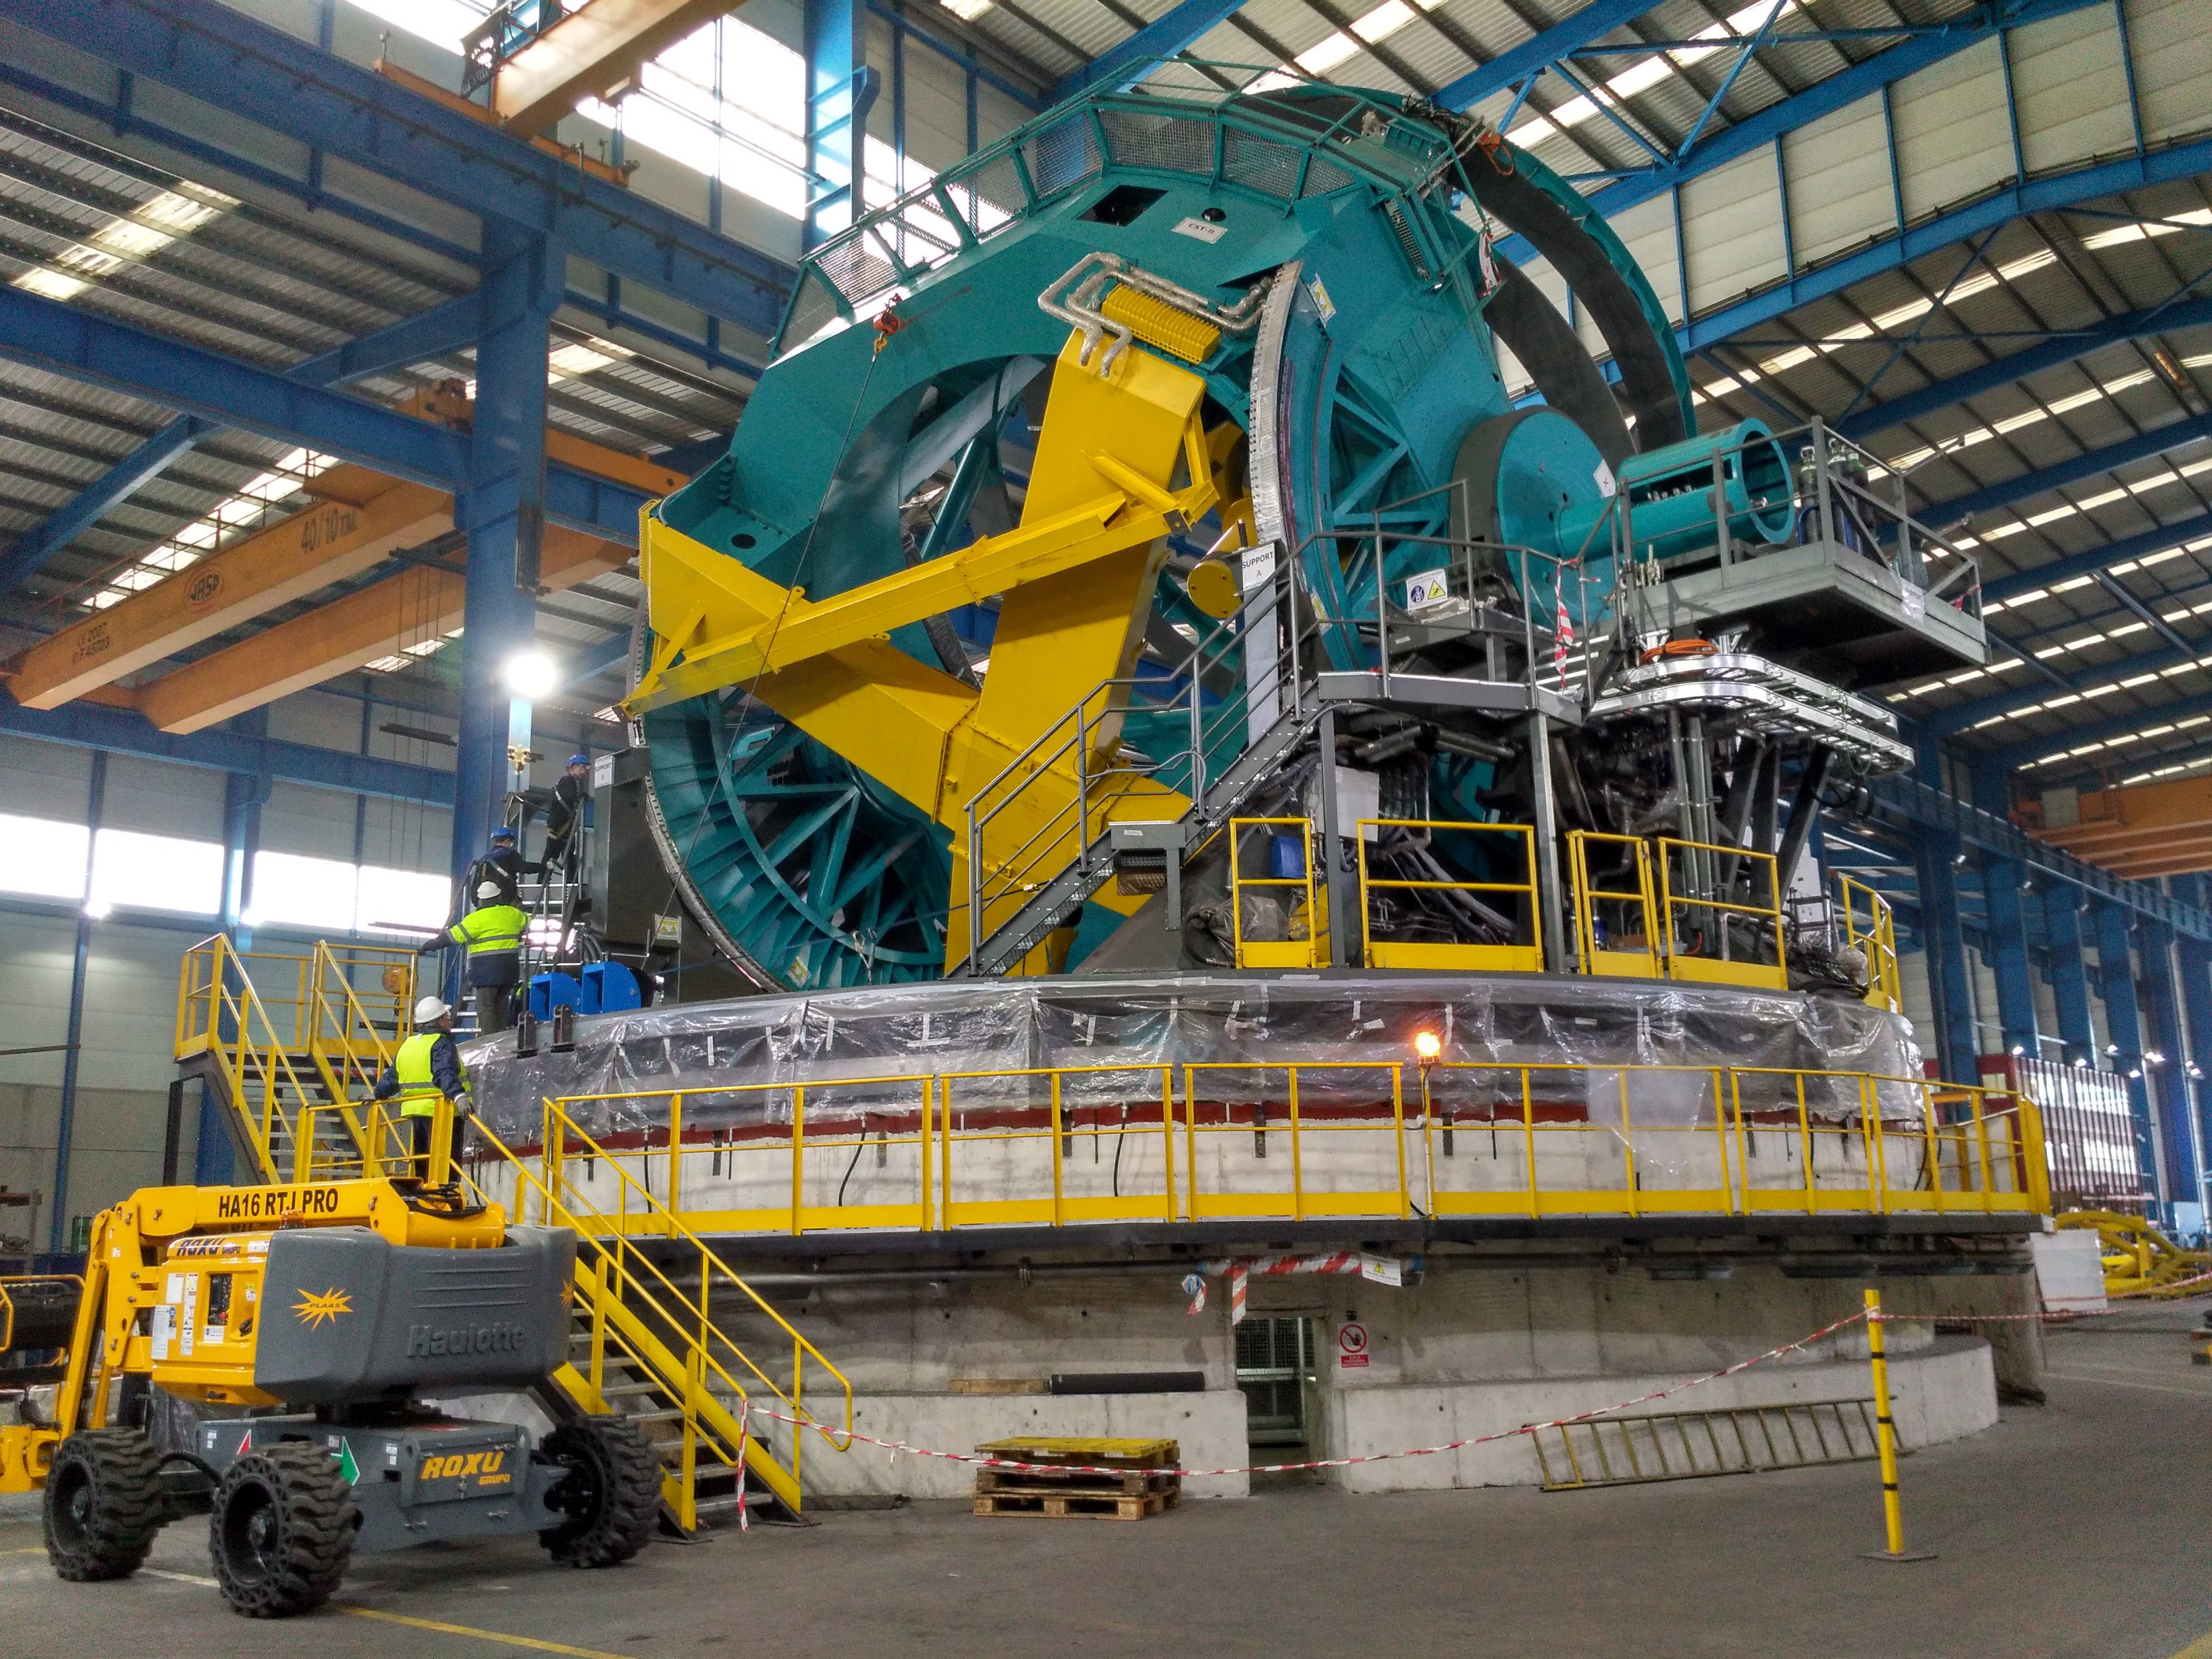

Balancing the elevation structure

Balancing operations for the elevation structure of the Telescope Mount Assembly (TMA) recently took place at subcontractor Asturfeito in Spain. The structure is being moved by two manual winches, now that balancing is complete, preparation for the TMA to move under computer control can begin.

Credit: Rubin Observatory/NSF/AURA